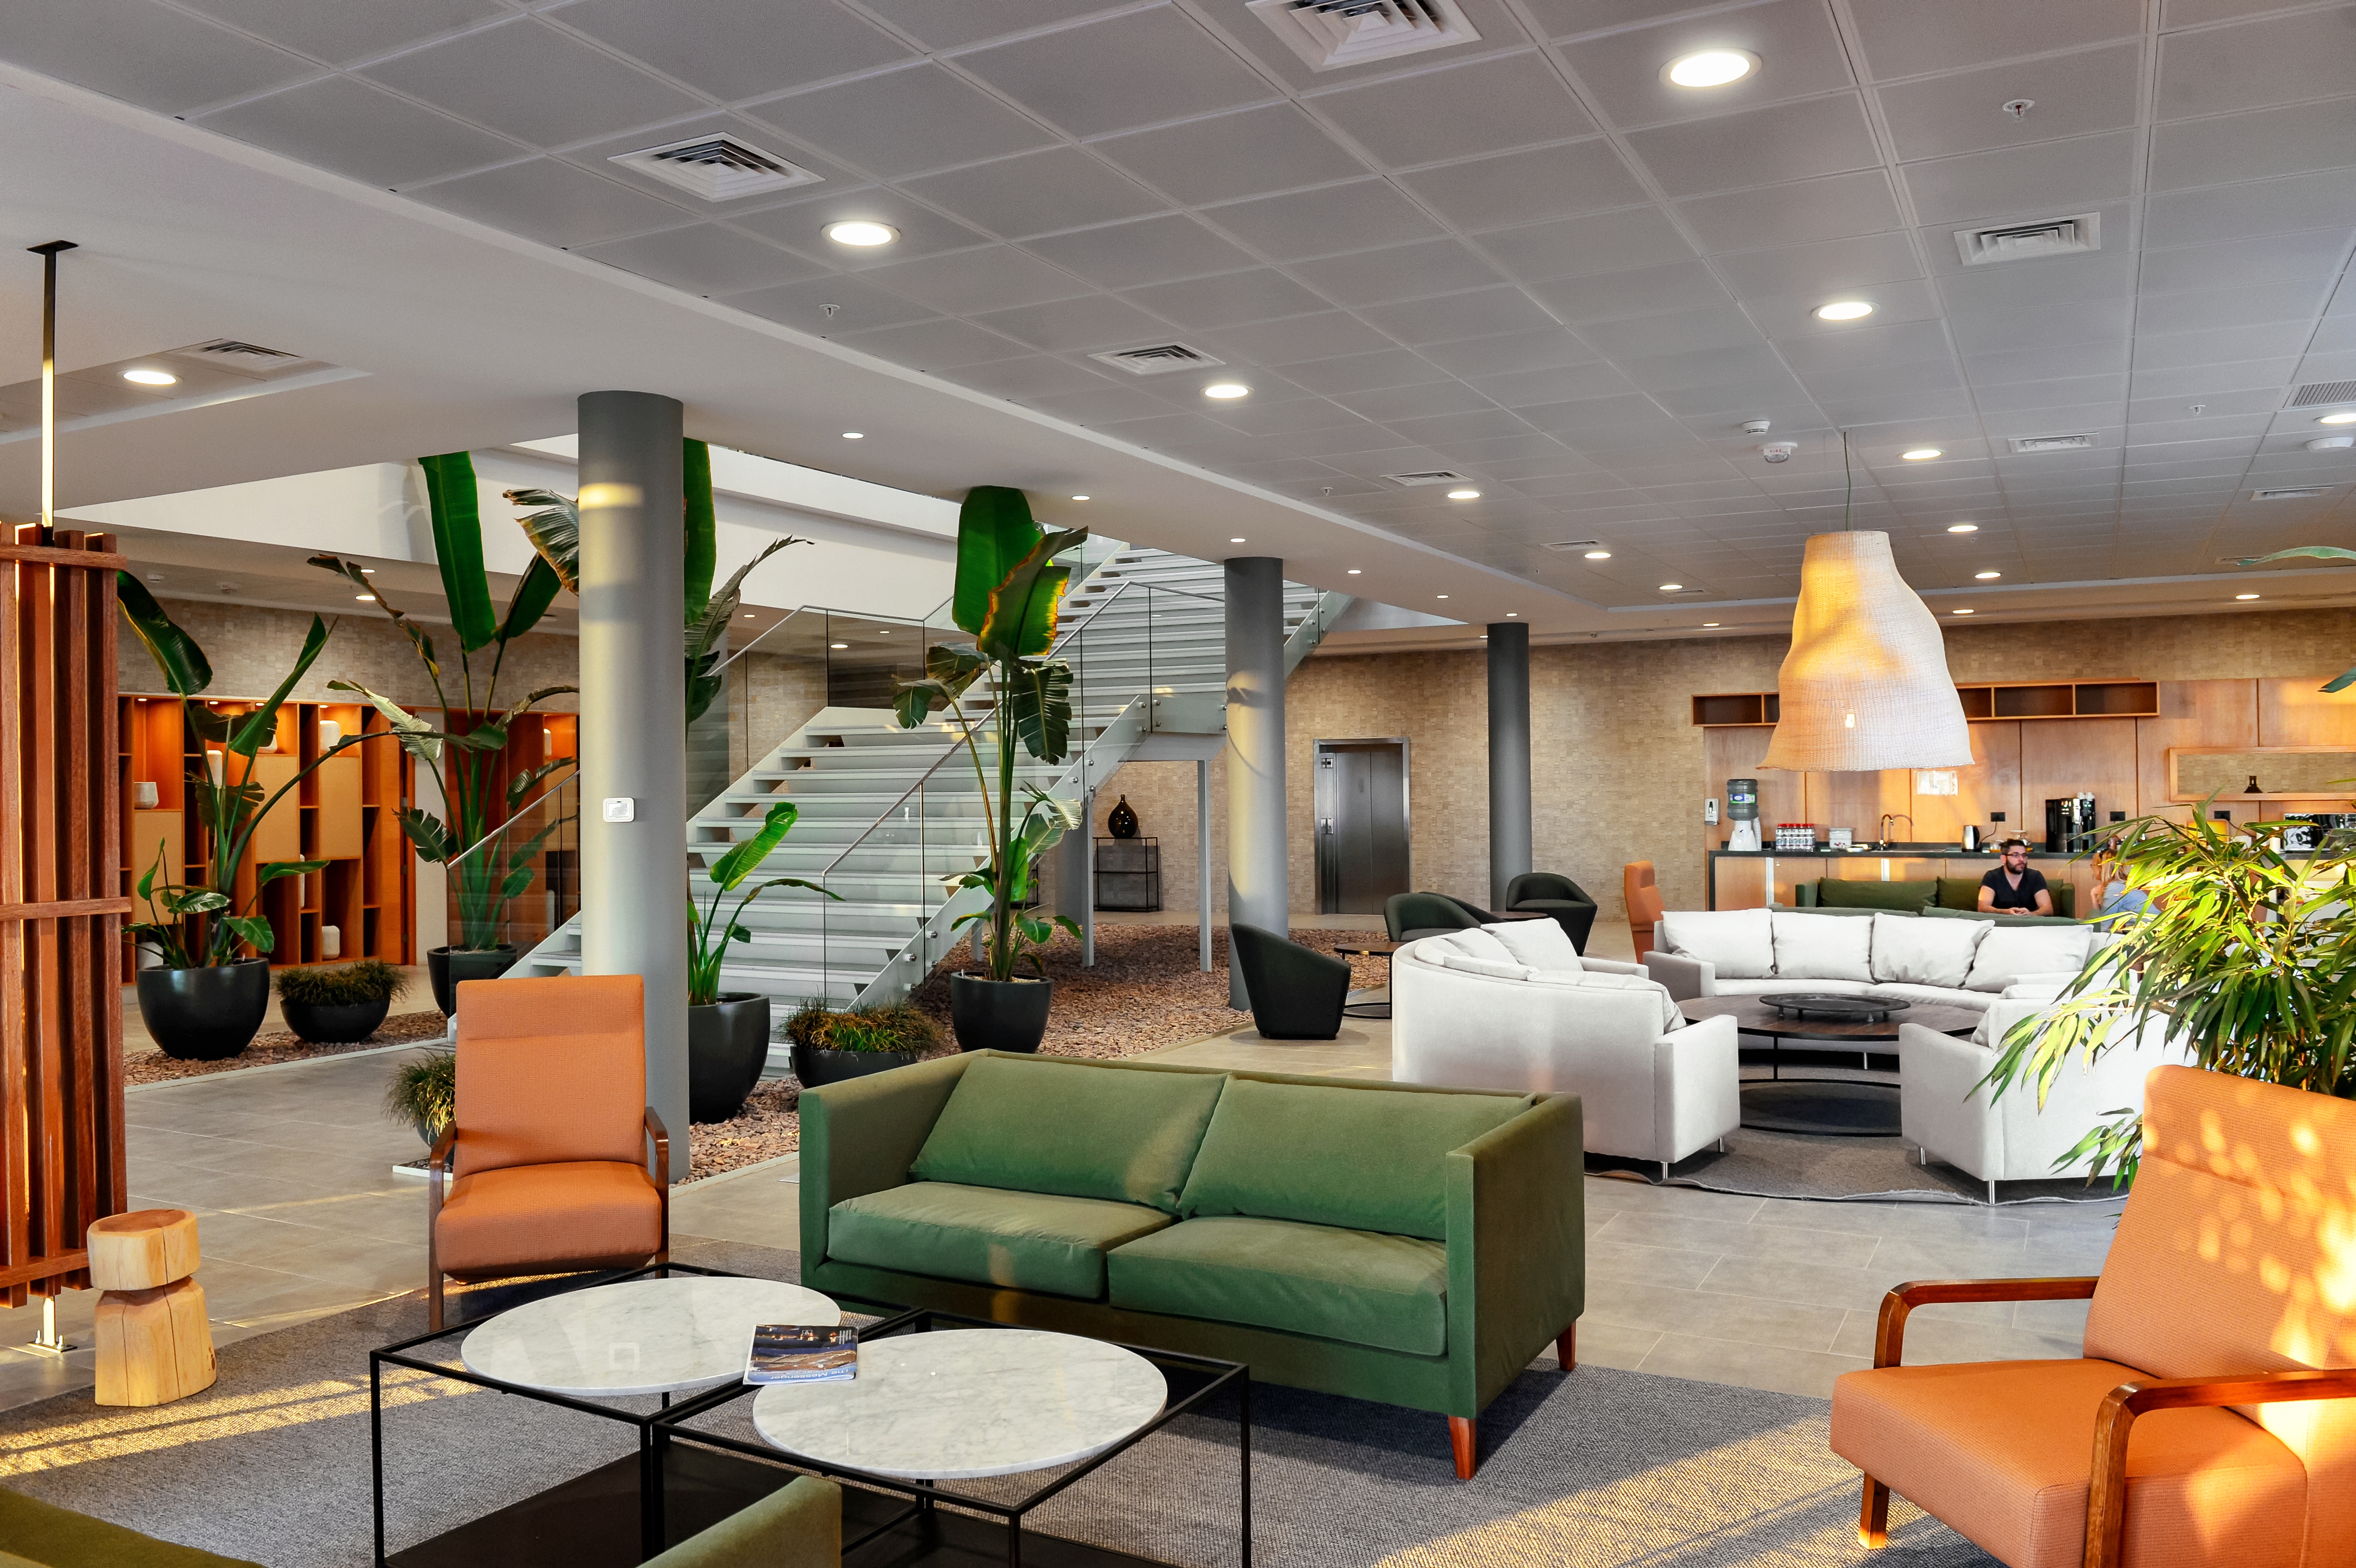

Inside the ALMA residencia

Inside the newly-completed ALMA residencia, which serves as accommodation for staff and astronomers visiting to study the Universe with the Atacama Large Millimeter/Submillimeter Array (ALMA). The residencia is located at an altitude of 3000 meters, still about 2000 meters below ALMA itself, which sits on the breathtaking Chajnantor Plateau. The residencia offers many leisure facilities, including a library, lounge and spa with a gym, swimming pool and sauna, providing a relaxing environment to balance the harsh desert surroundings for the residents, many of whom have irregular working hours and night shifts.

Credit: A. Caproni/ESO